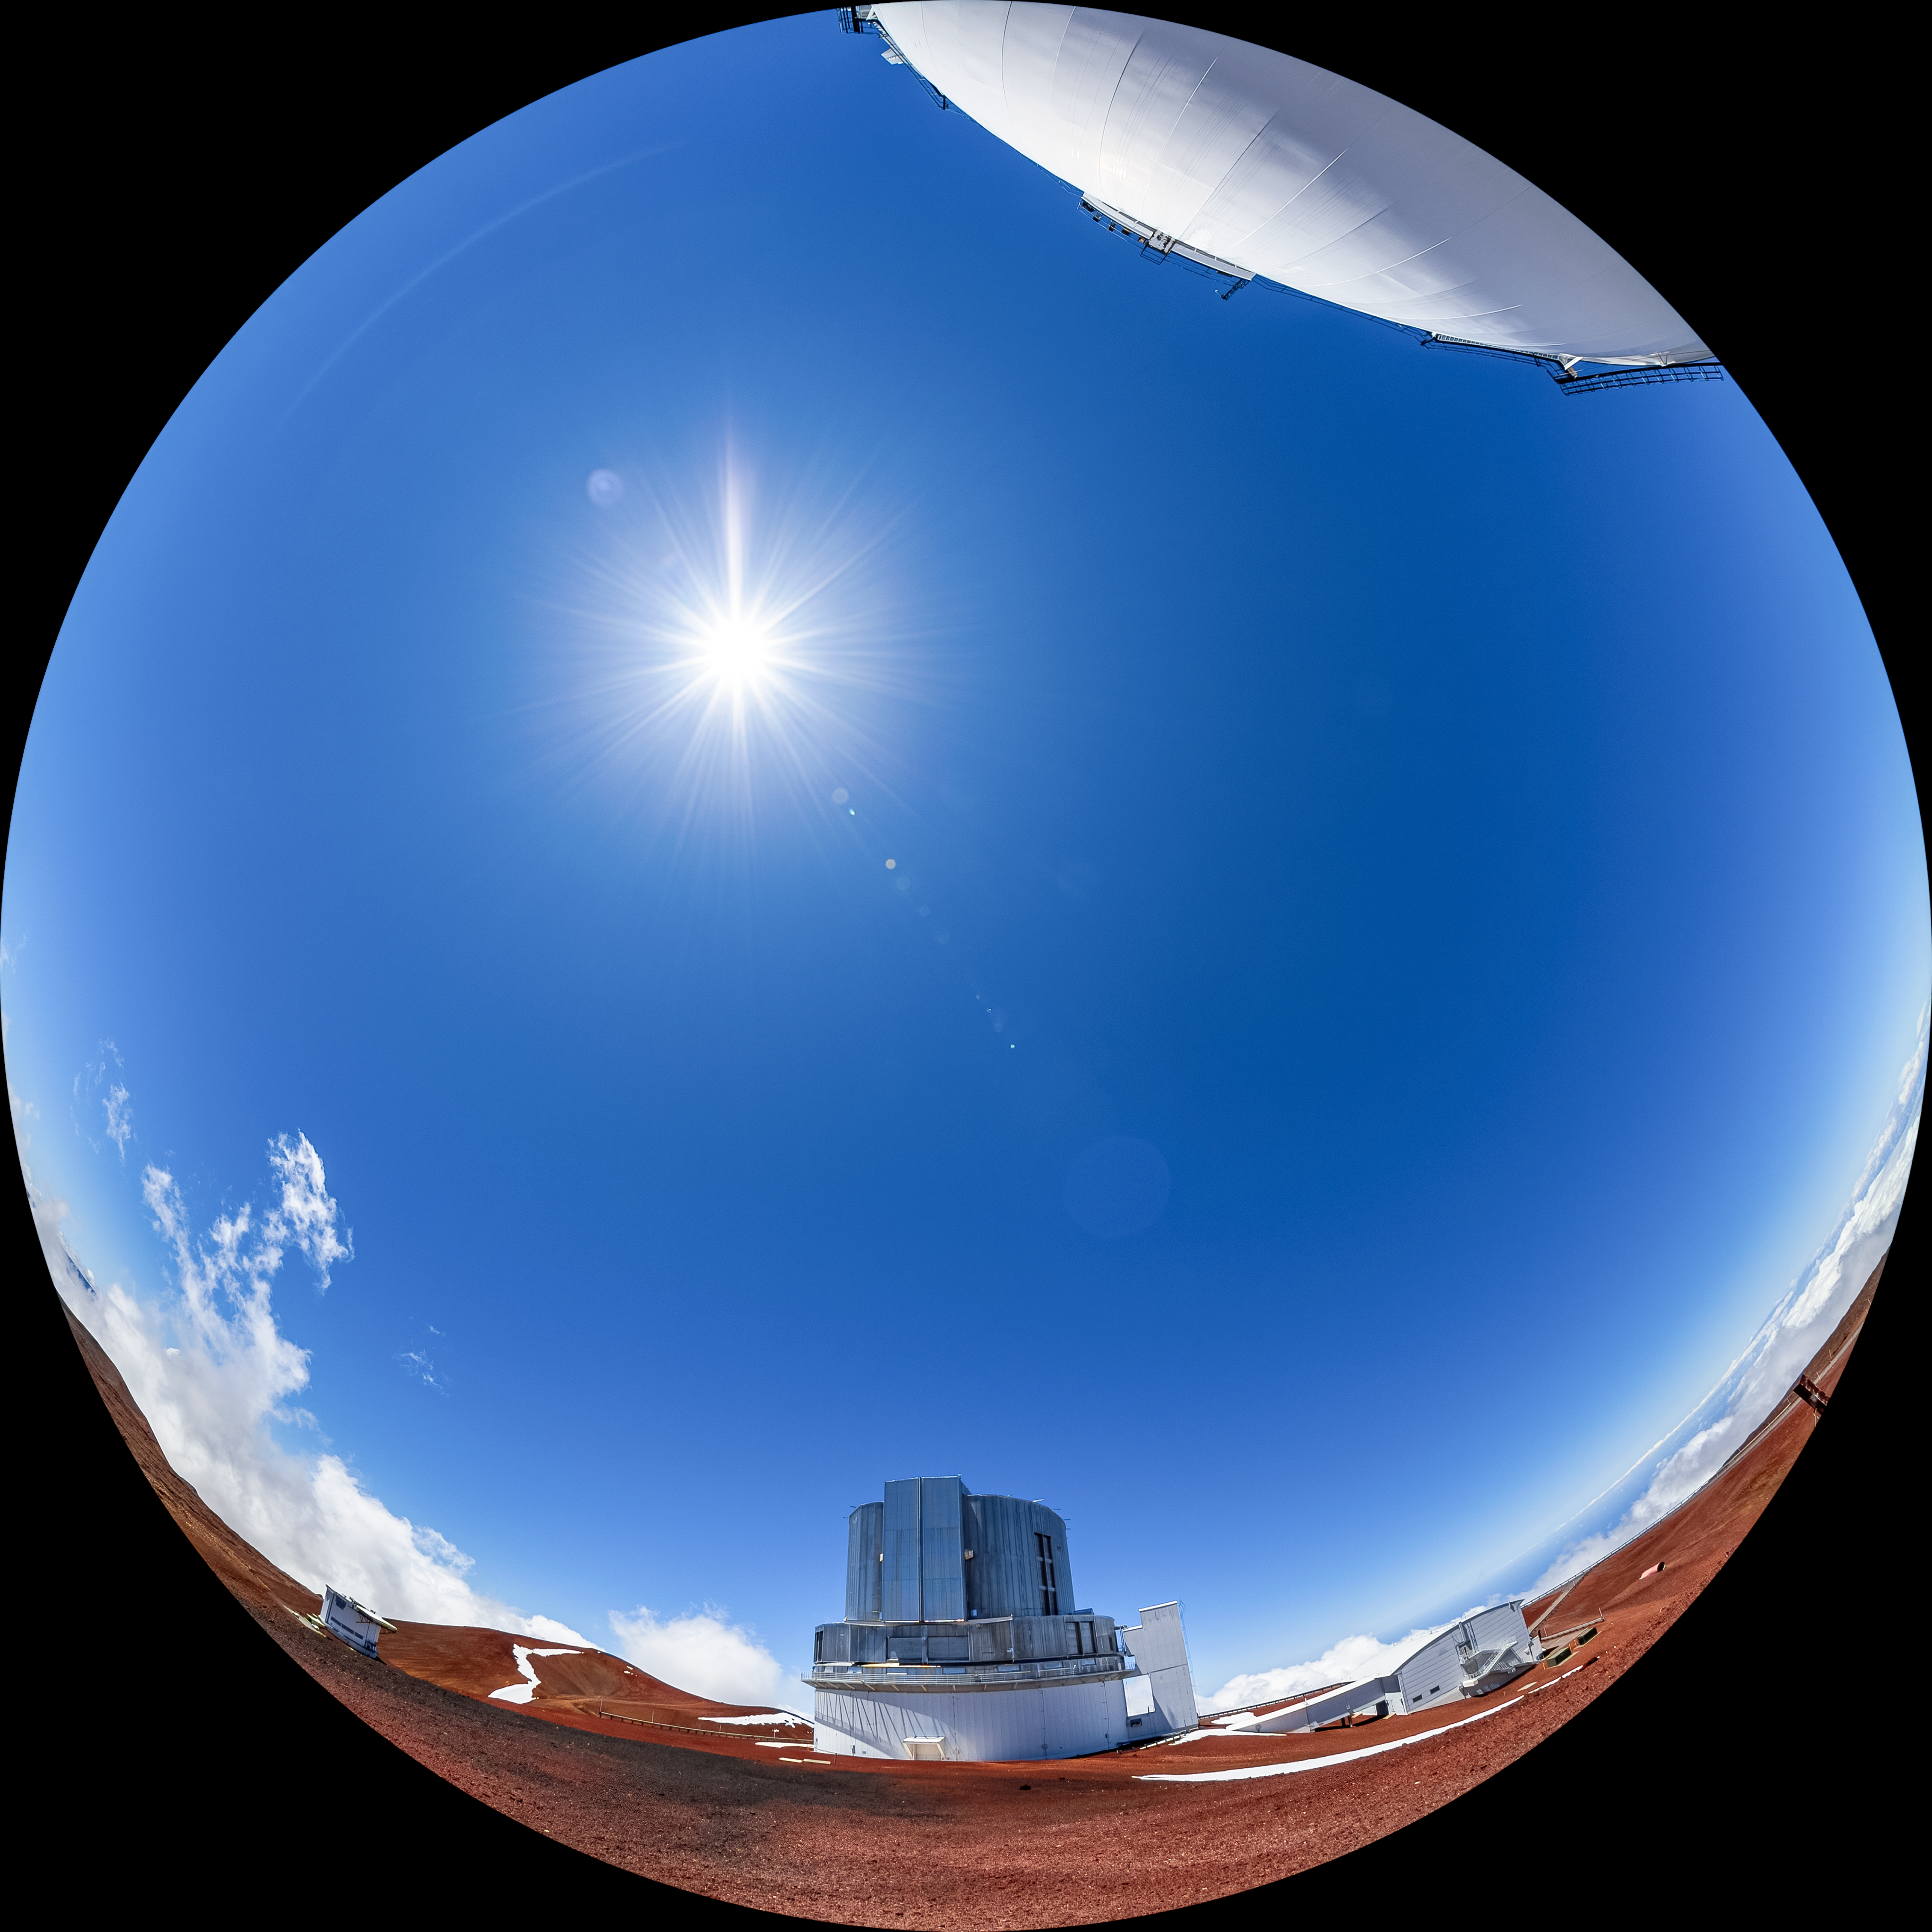

Subaru Telescope Fulldome

A fulldome view of the Subaru Telescope located near the summit of Maunakea in Hawaiʻi.

Credit: NOIRLab/AURA/NSF/T. Matsopoulos